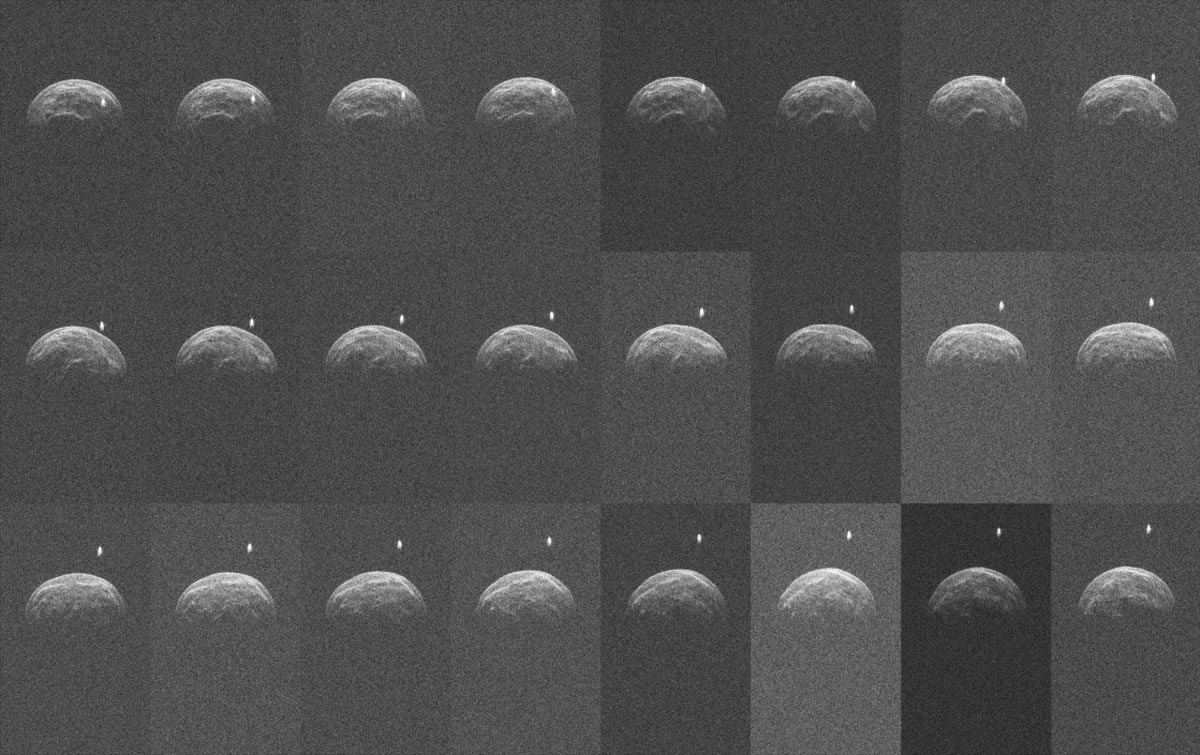

Radar Image Collage of Asteroid 2004 BL86

Collage of radar images of asteroid 2004 BL86 made by the Green Bank Telescope from radar transmitted from NASA's Goldstone Deep Space Network antenna.

Credit: NASA/JPL/Caltech; NRAO/AUI/NSF